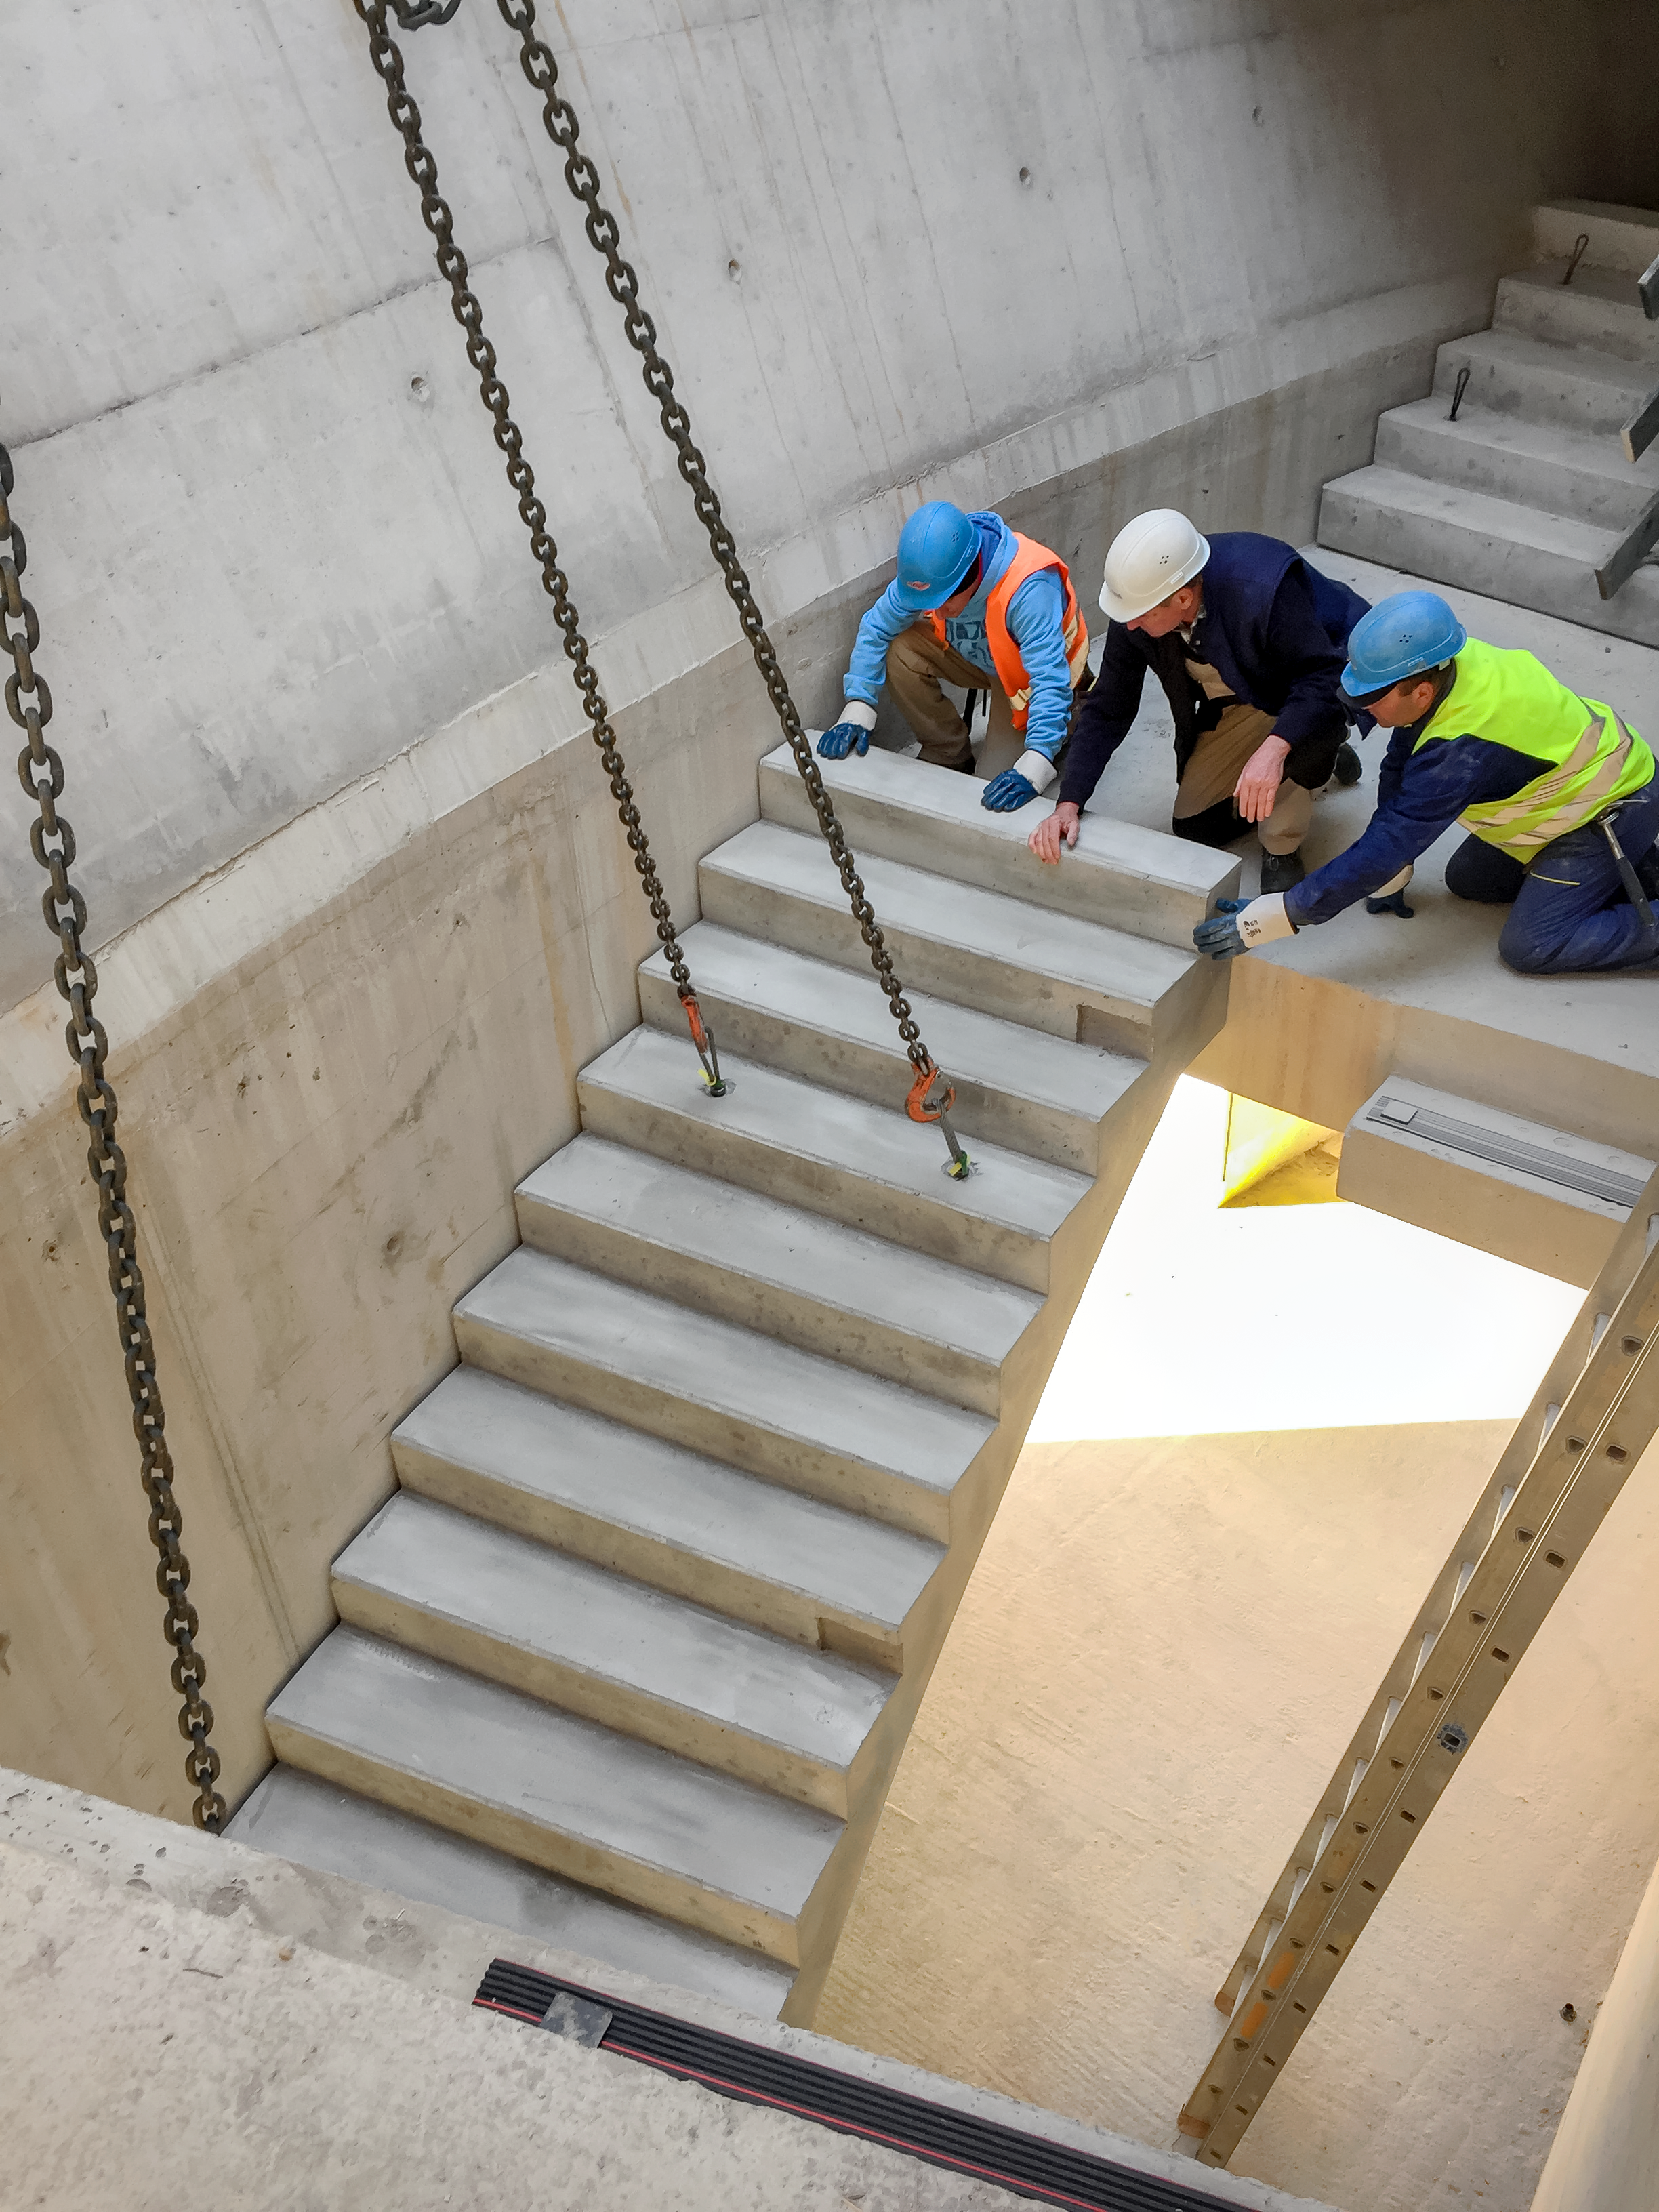

Onwards and upwards

Inserting the stairs into the ESO Supernova Planetarium & Visitor Centre.

Credit: Architekten Bernhardt + Partner (www.bp-da.de)